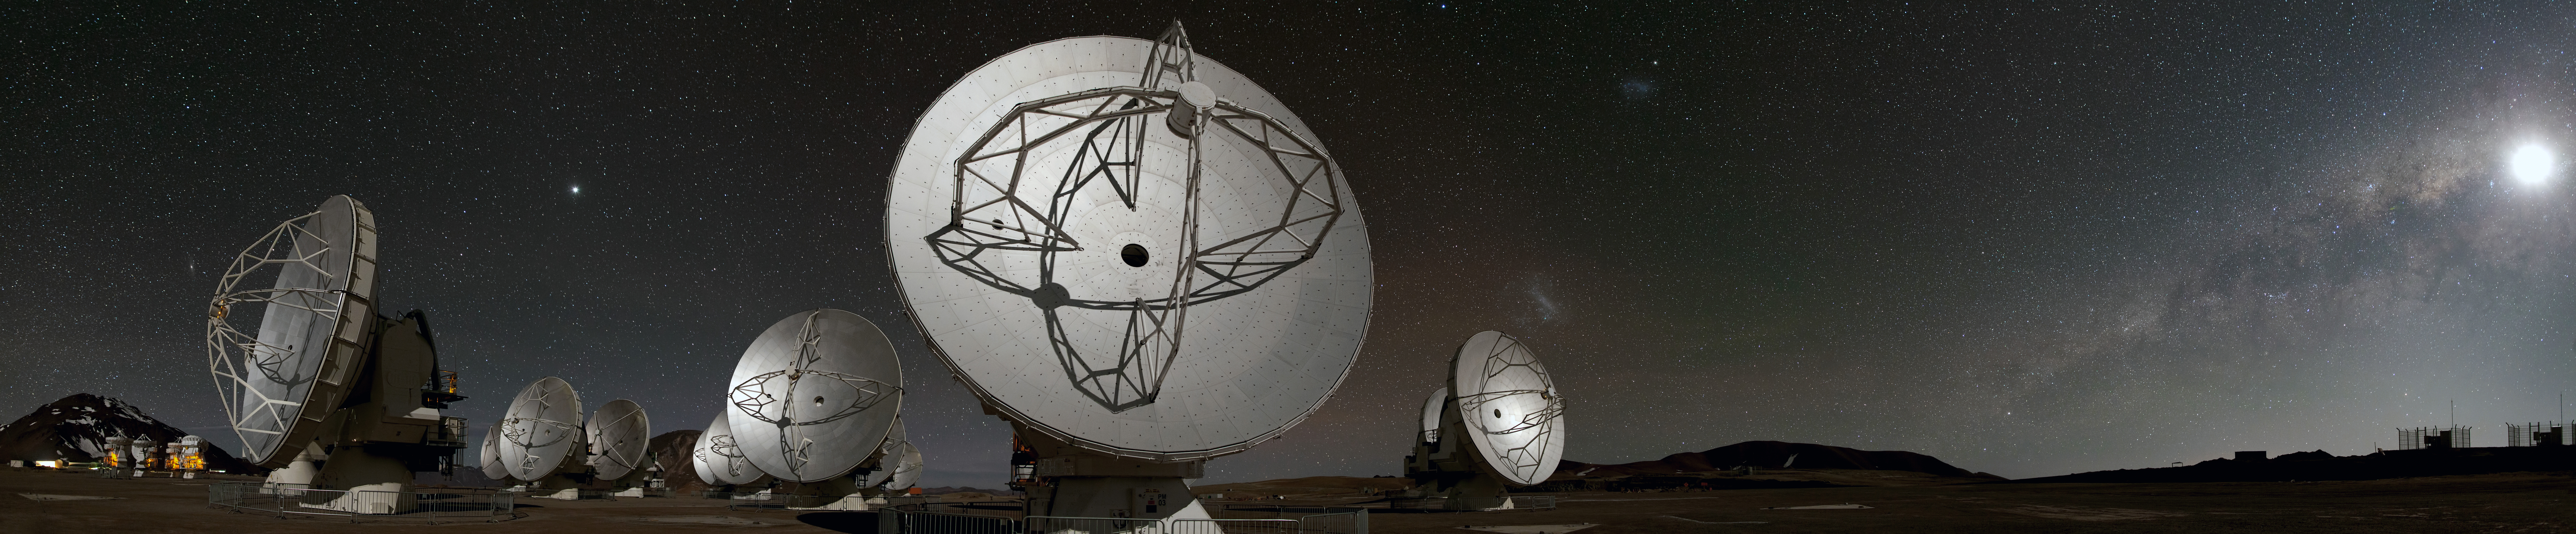

Panoramic view

This panoramic view of the Chajnantor plateau shows the antennas of ALMA ranged across the unearthly landscape. Some familiar celestial objects can be seen in the night sky behind them.

Credit: B. Tafreshi (ESO)